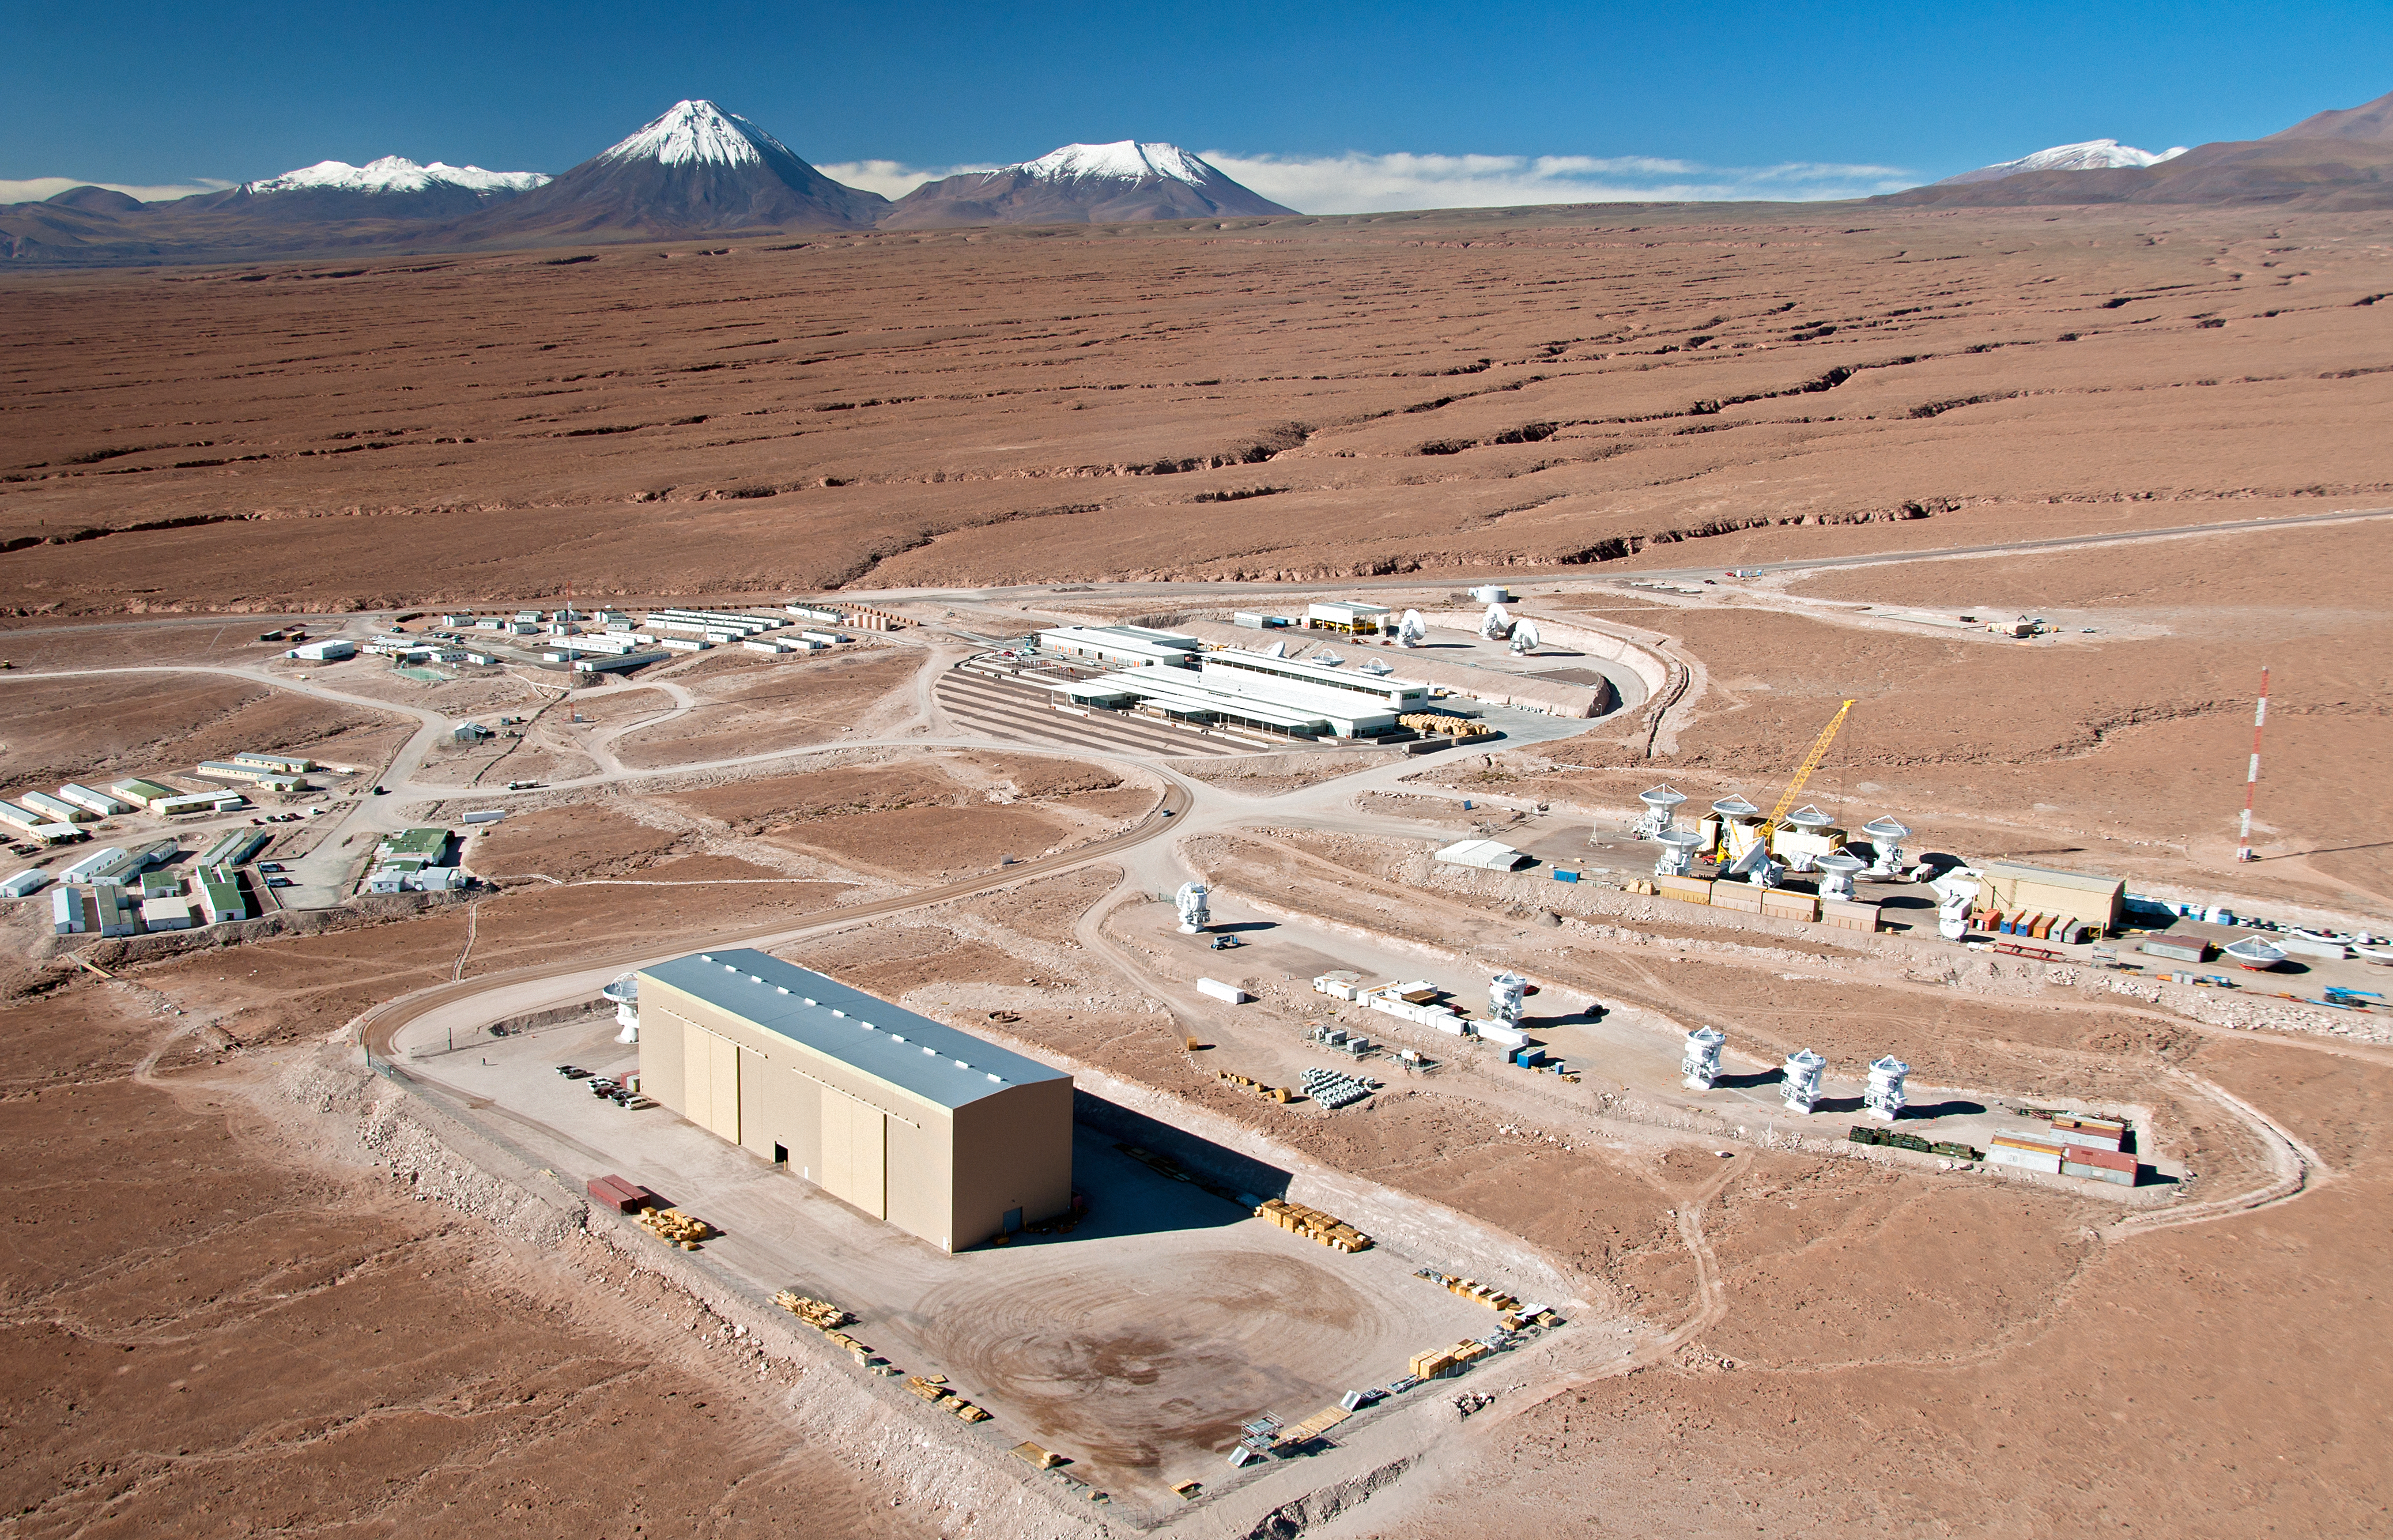

Flying above the ALMA site: the Operations Support Facility

This spectacular aerial view shows the ALMA Operations Support Facility (OSF), located 2900 metres above sea level in the foothills of the Chilean Andes, near San Pedro de Atacama.

ALMA, the Atacama Large Millimeter/submillimeter Array, is currently under construction on the 5000-metre-high Chajnantor plateau. Such a high altitude site is necessary for ALMA’s array of antennas to observe the Universe in millimetre and submillimetre radiation, but the lack of oxygen makes the Array Operations Site (AOS) a very uncomfortable place for people to work. For this reason, as much of the scientific and technical work as possible takes place at the OSF, which is 2100 metres lower in altitude. The antennas are even controlled remotely from the OSF.

In this picture, from the bottom left to the centre right, the North American, the Japanese and the European antenna assembly facilities are clearly distinguishable. In these areas, the antennas are assembled and tested by the partners and their contractors, before being handed over to the Joint ALMA Observatory. At this point, the antennas are moved to the area next to the main OSF building, which is visible in the centre of the picture. Here, they undergo further testing before being transported to the AOS along the 28-kilometre road, which leads off to the right of this image. The camp, which offers accommodation for the personnel working at the site, is seen on the left. In the background, the snow-capped high volcanoes of the Andes are silhouetted against the vivid blue sky. The distinctive conical shape of the volcano Licancabur is clearly recognisable.

The ALMA project is a partnership of Europe, North America and East Asia in cooperation with the Republic of Chile. ESO is the European partner in ALMA.

Credit: ALMA (ESO/NAOJ/NRAO), W. Garnier (ALMA). Acknowledgement: General Dynamics C4 Systems